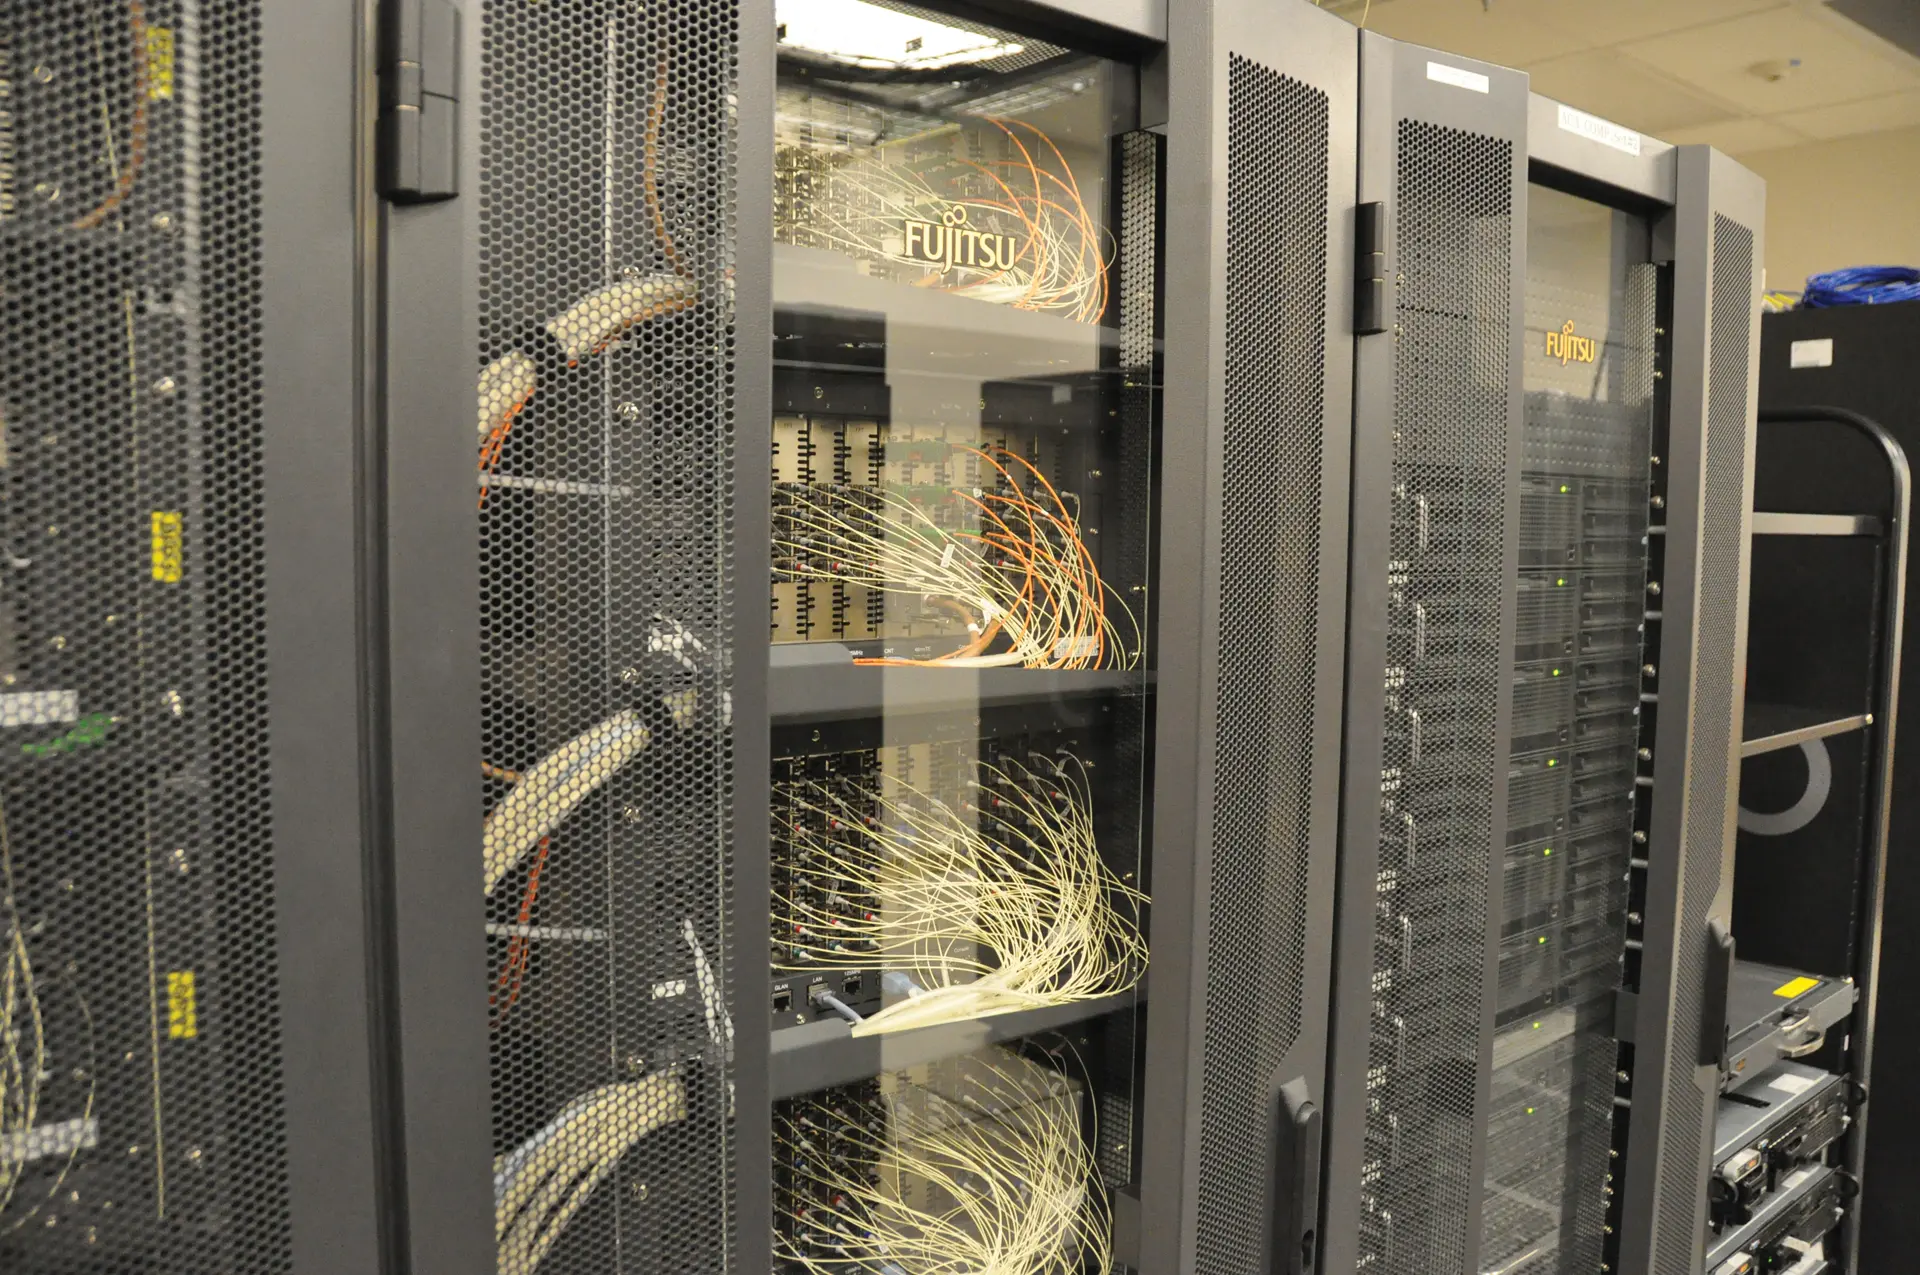

Supercomputer combines the images taken by the ALMA Atacama Compact Array

This supercomputer combines the images taken by ALMA’s Atacama Compact Array (ACA), a tightly-grouped array of 7-meter antennas cornered by four, 12-meter antennas. The ACA forms the sensitive heart of ALMA.

Credit: ALMA (ESO/NAOJ/NRAO)